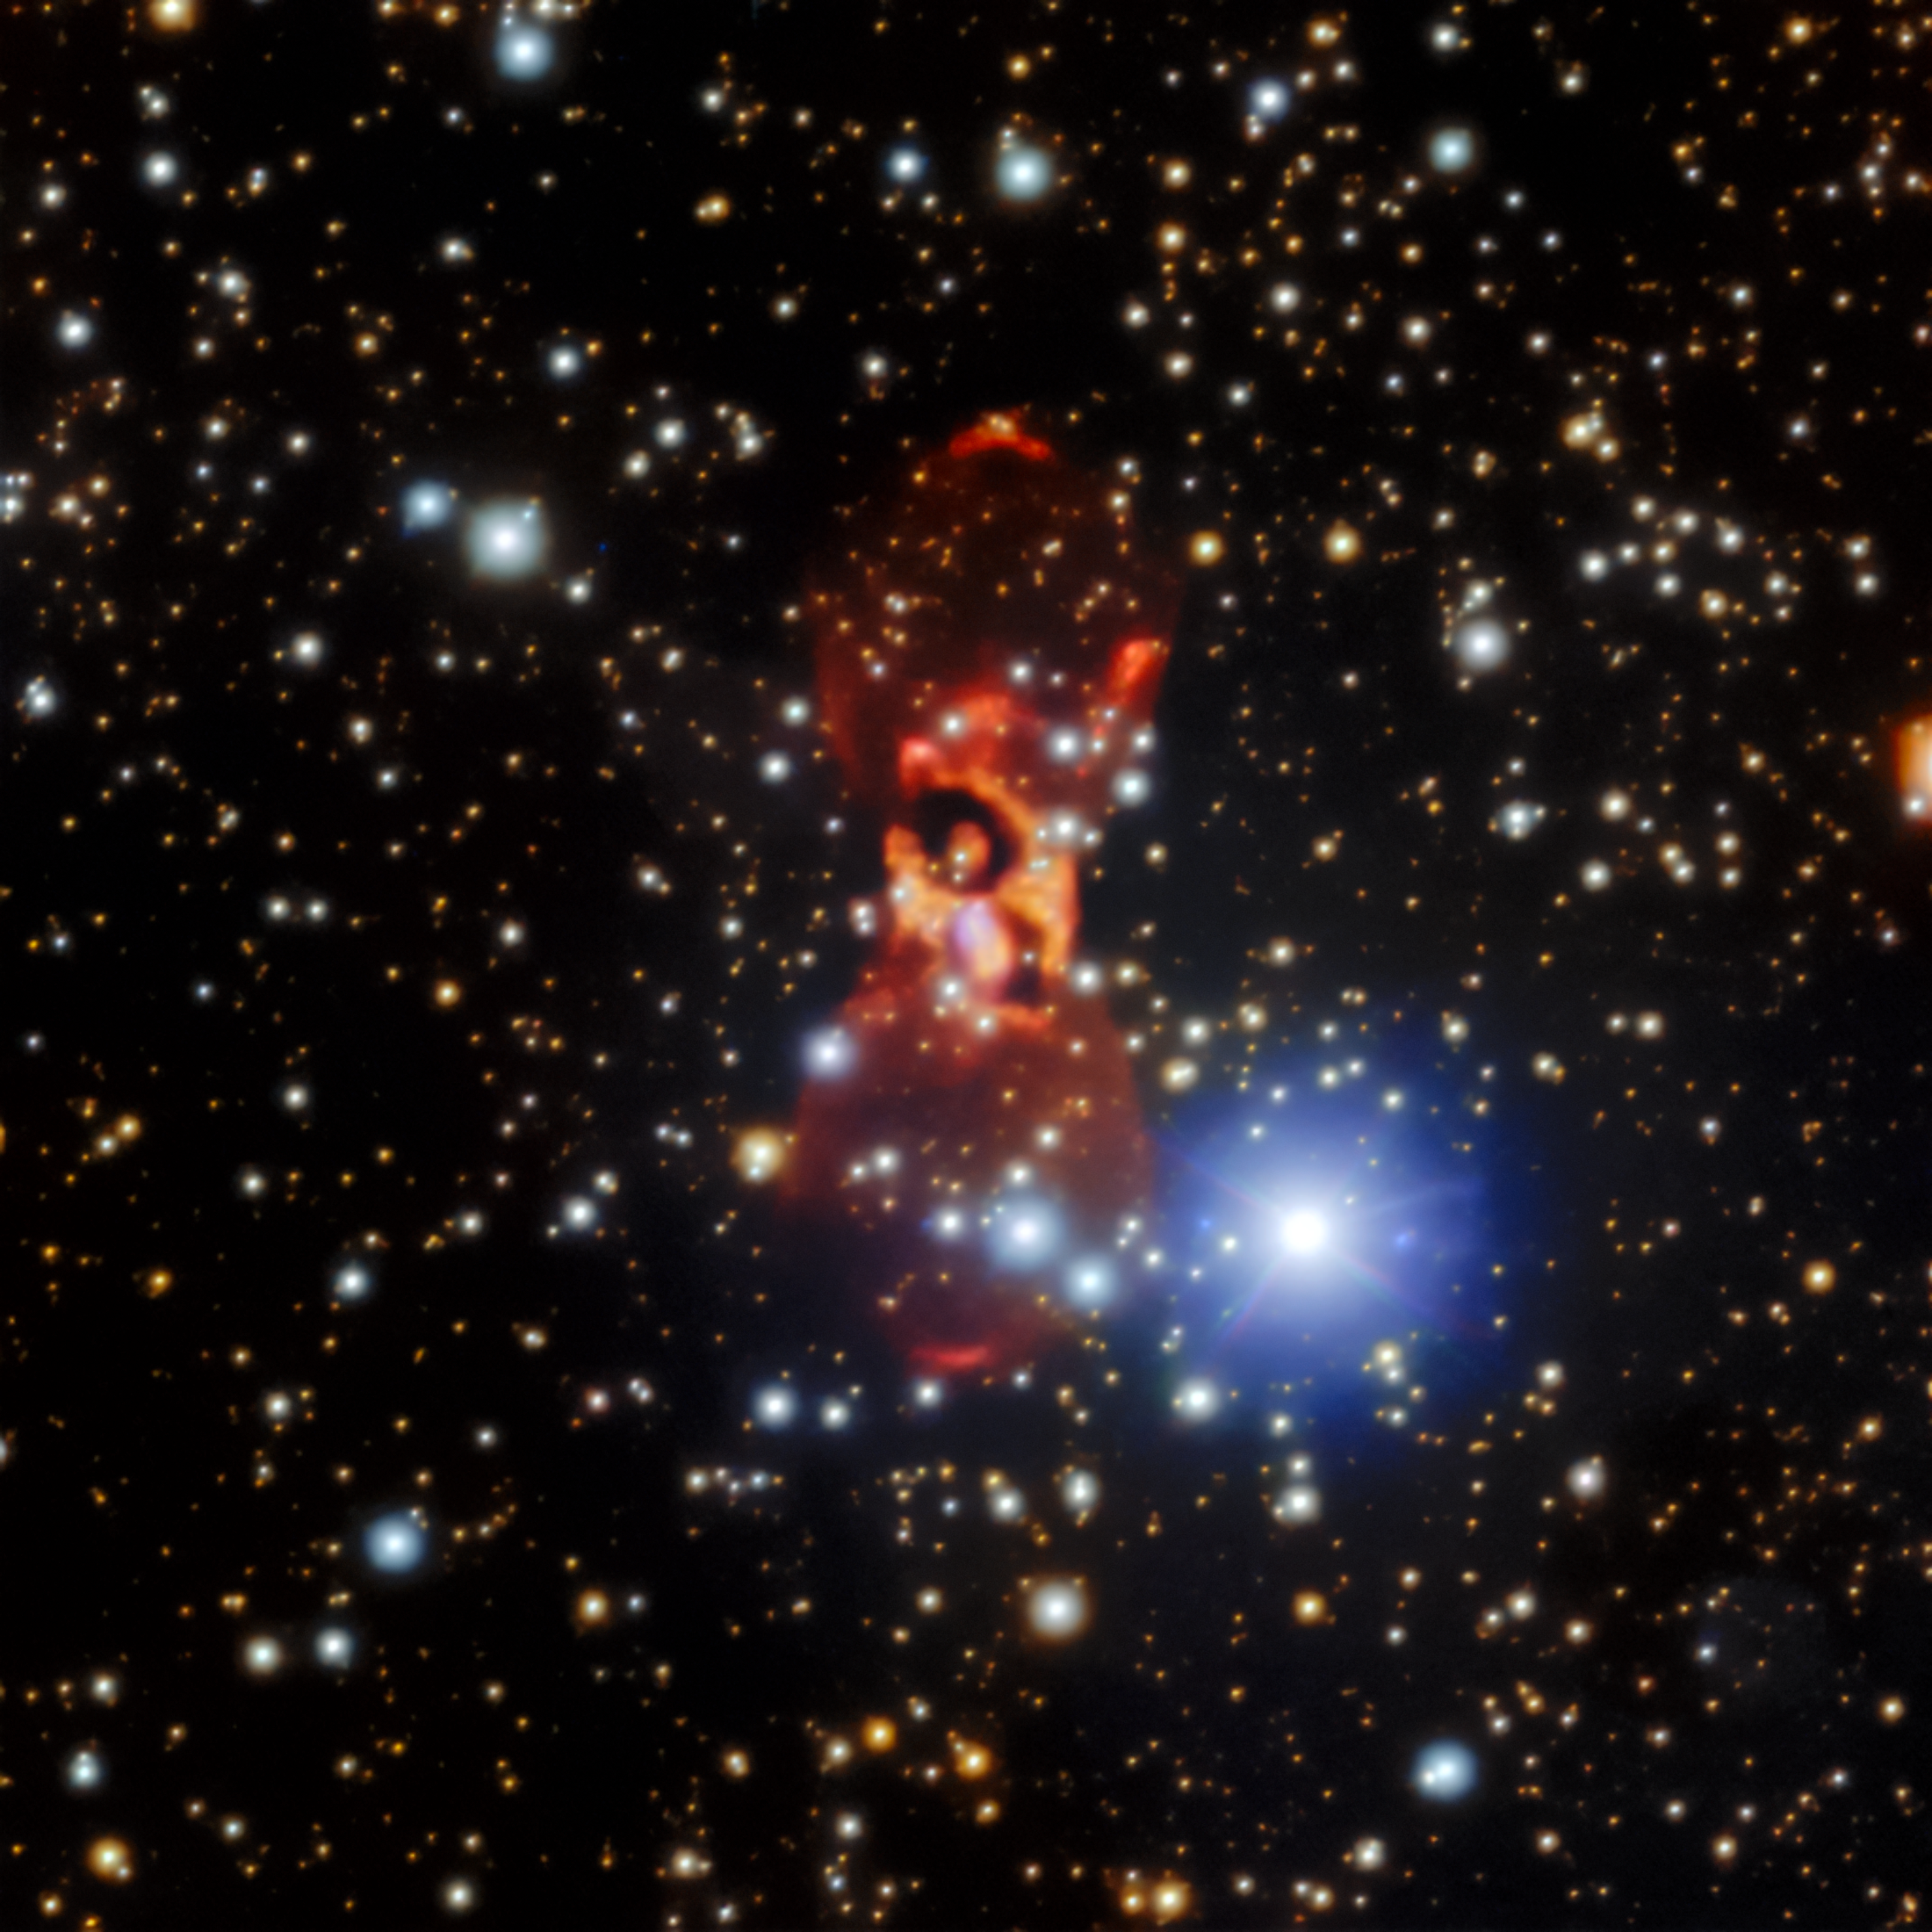

CK Vulpeculae seen with Gemini North

The enigmatic CK Vulpeculae nebula. The team of astronomers measured the speeds and changes in positions of the two small reddish arcs about 1/4 of the way up from the bottom and 1/4 of the way down from the top to help determine that the nebula is expanding five times faster than previously thought.

Credit: International Gemini Observatory/NOIRLab/NSF/AURAImage processing: Travis Rector (University of Alaska Anchorage), Jen Miller (Gemini Observatory/NSF NOIRLab), Mahdi Zamani & Davide de Martin